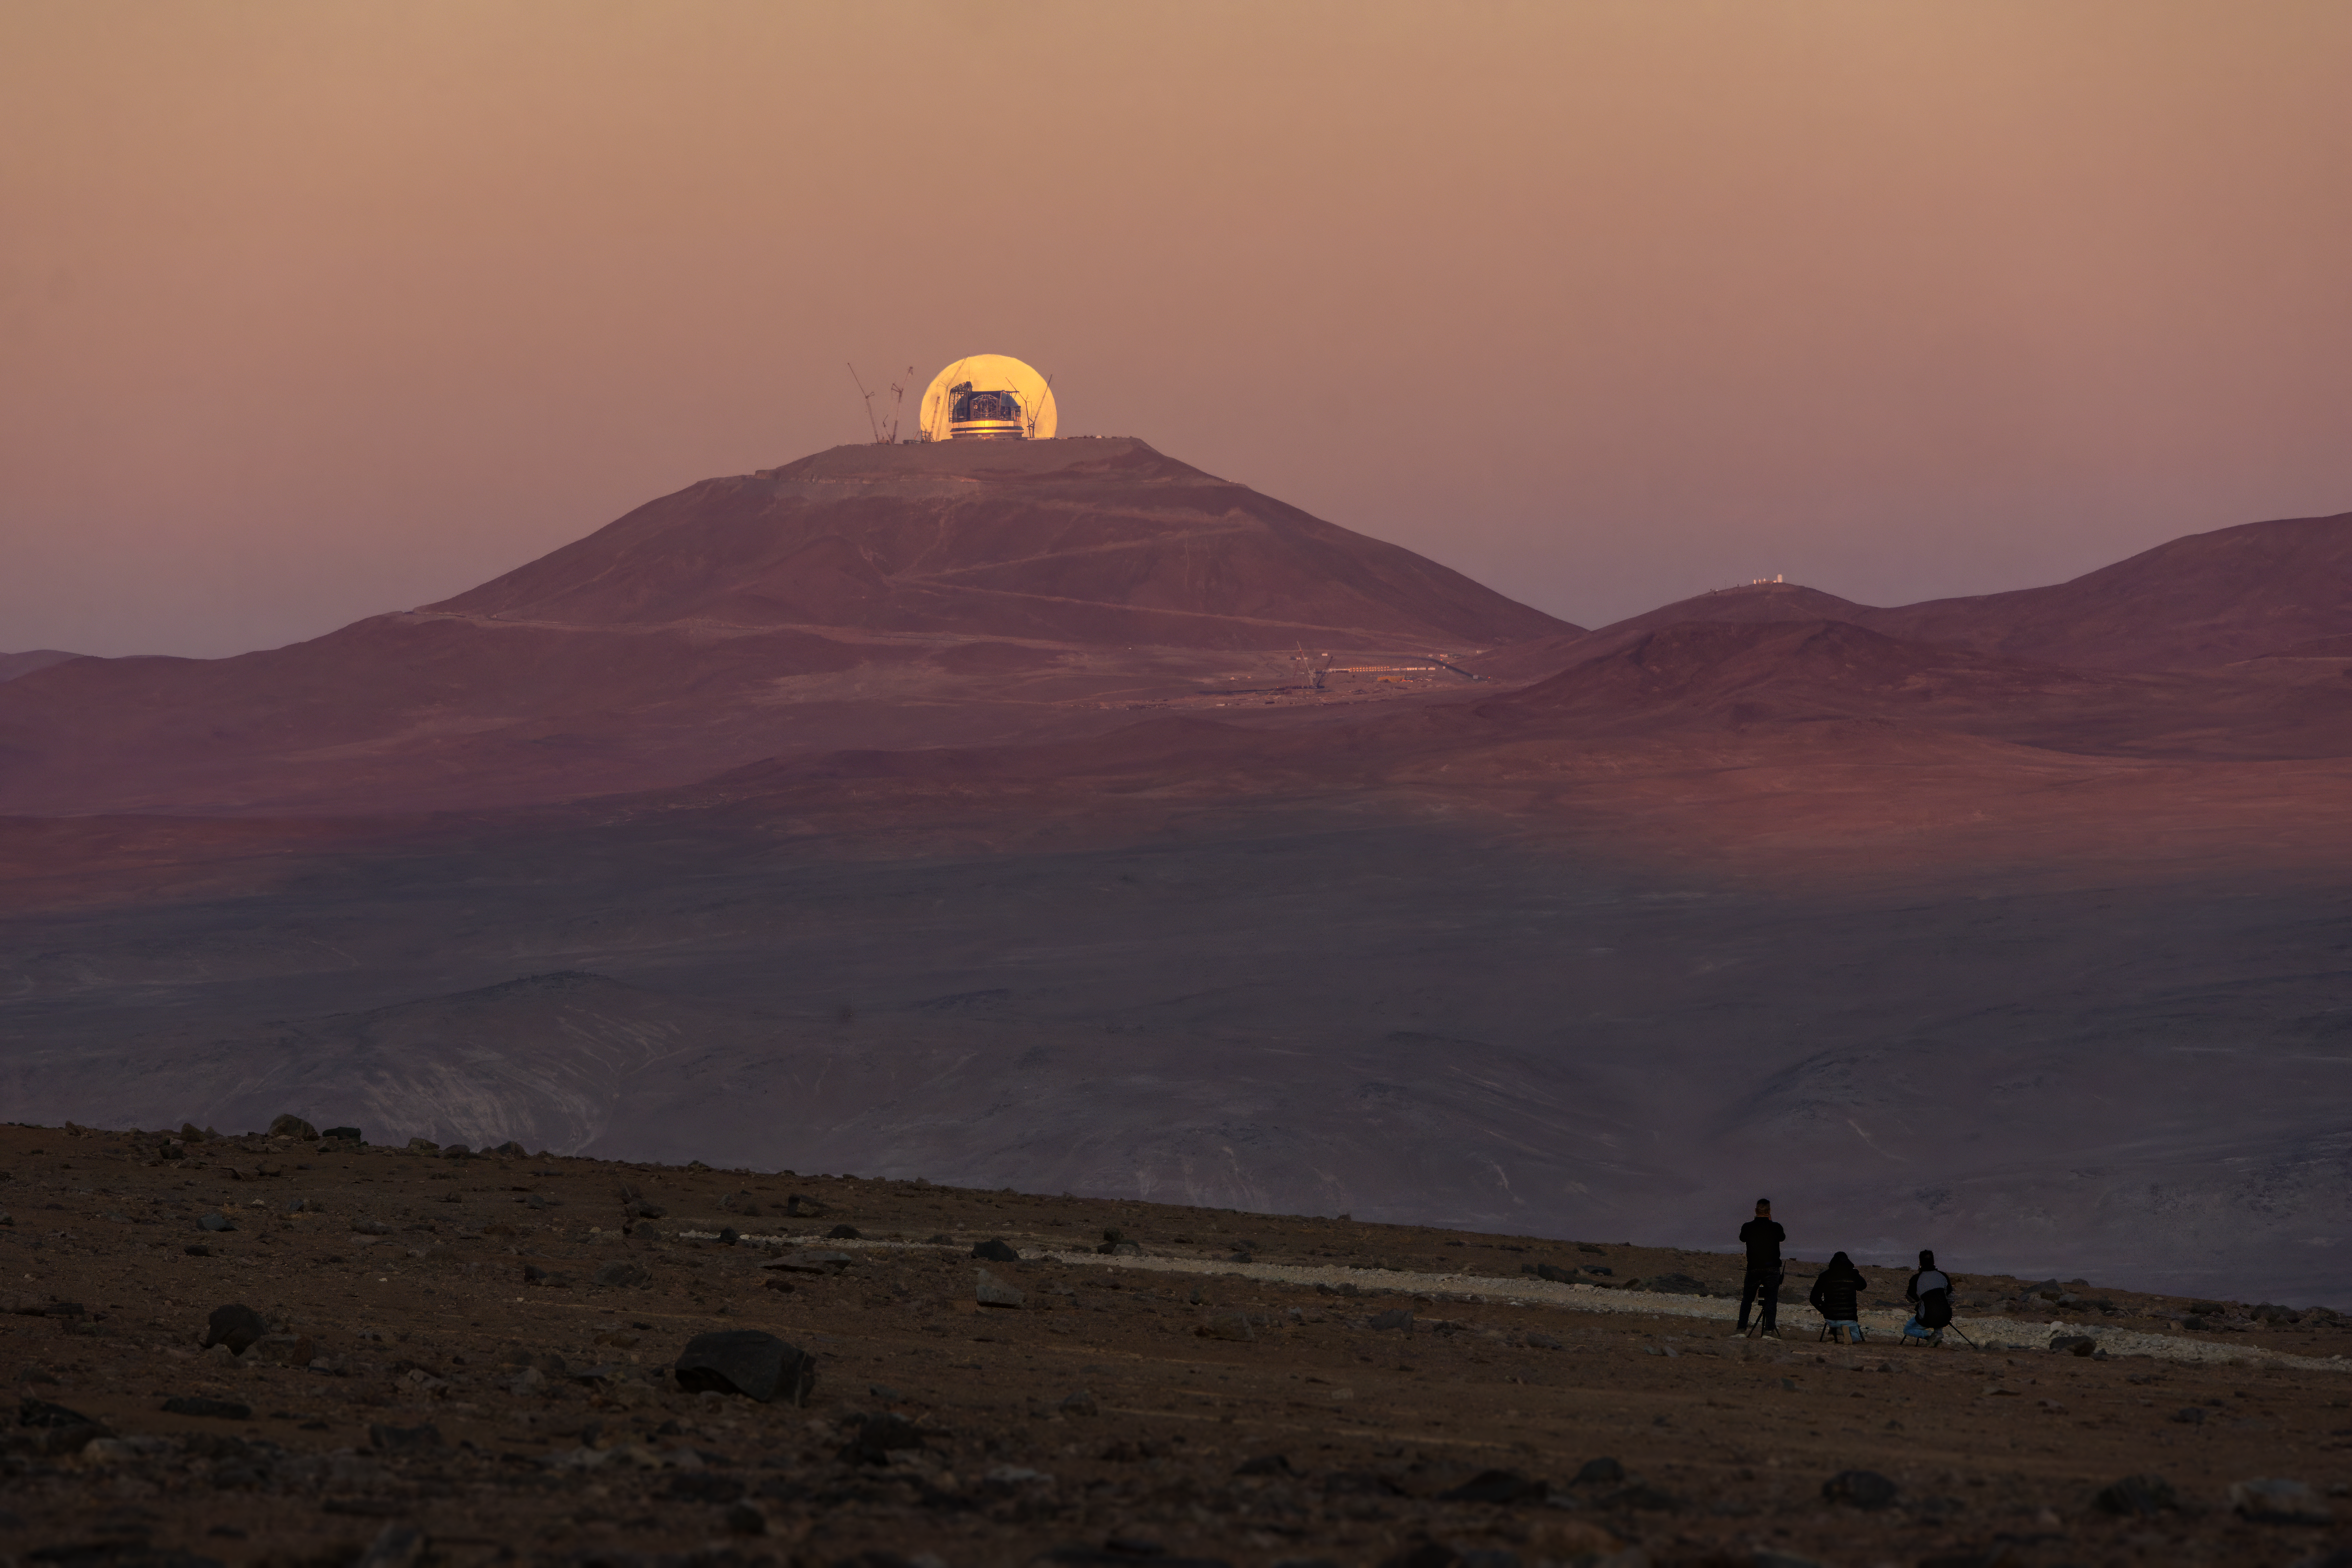

Photographers gather to capture the Moon behind the ELT

Here we can see a beautiful view of Cerro Armazones, with ESO’s Extremely Large Telescope (ELT) under construction at the mountain’s peak and a dramatic full Moon rising behind it. Far from the construction site, a team of photographers are working to capture the precise moment that this moonrise perfectly framed the enormous ELT.

Credit: A. Berdeu/ESO